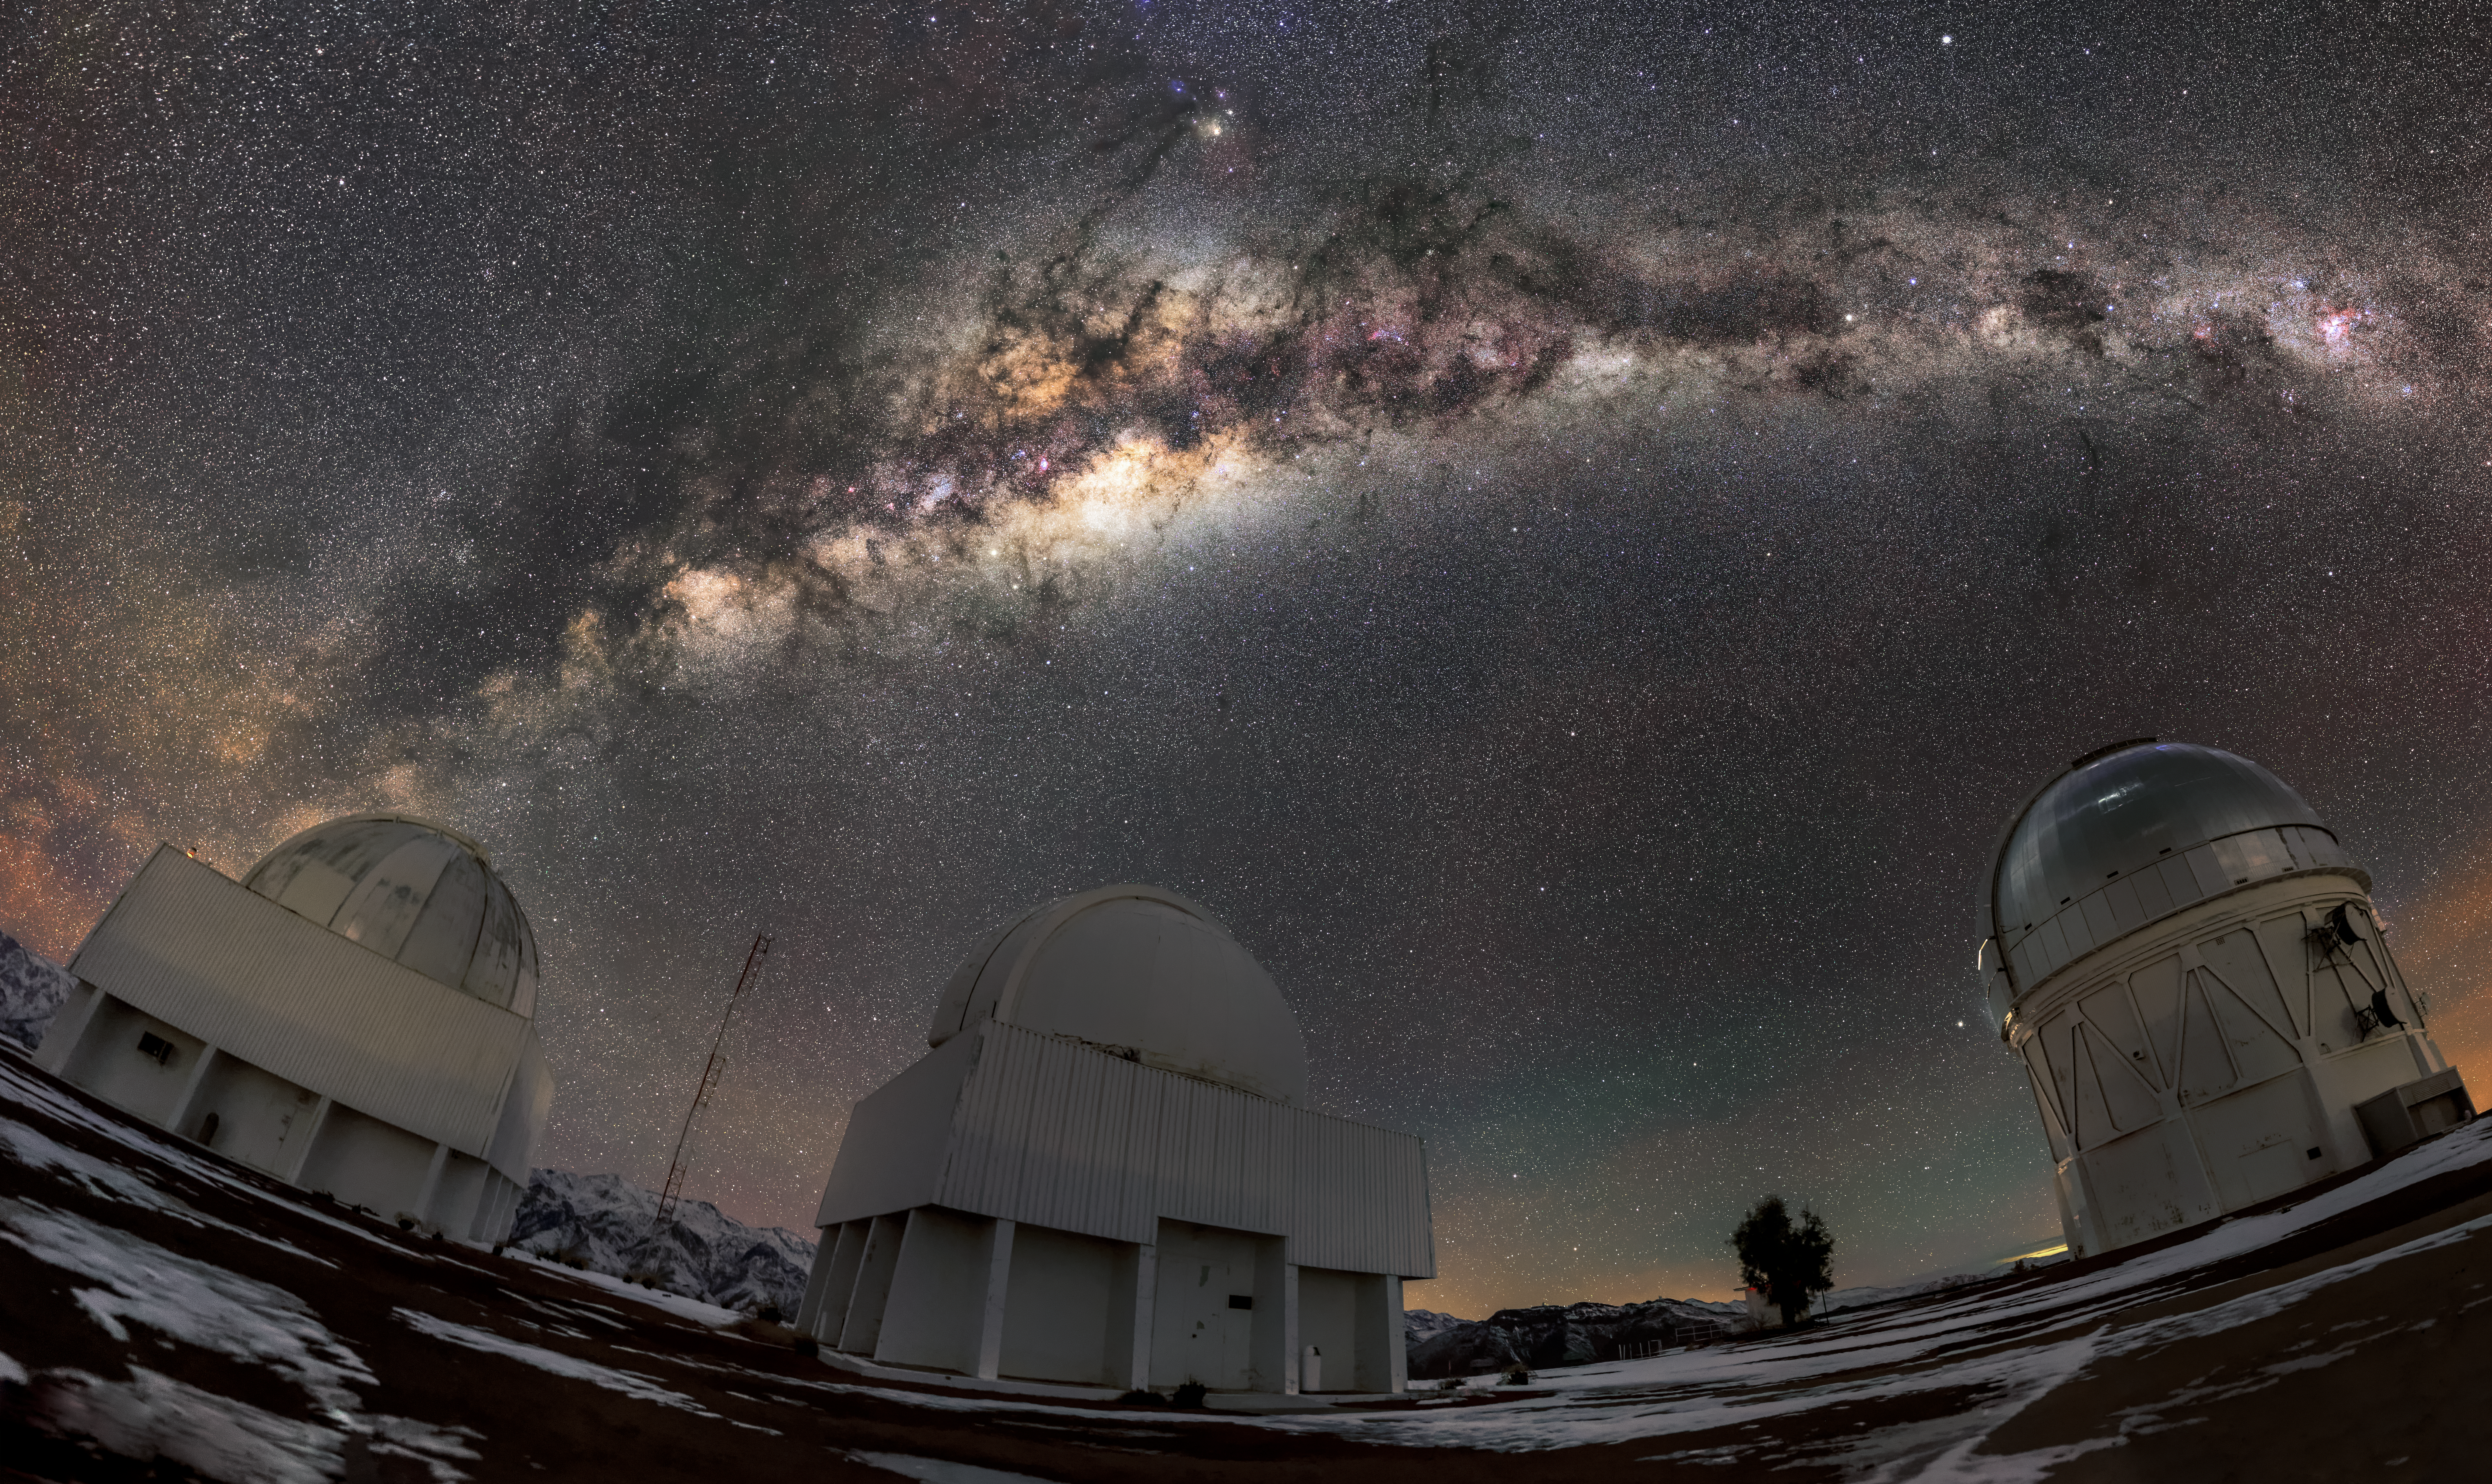

Telescope Trio

The three buildings featured in this image house an important trio of telescopes: the SMARTS 1.0-meter Telescope, the Curtis Schmidt Telescope, and the Víctor M. Blanco 4-meter Telescope (far right). They are situated at the Cerro Tololo Inter-American Observatory, a Program of NSF NOIRLab. Clustered under the extraordinarily vivid sky, this telescope team is poised for action.

The Blanco has actually been active since 1976. It is an optical telescope, which means that it collects light with similar wavelengths to that seen by the human eye. The lens in a human eye only has a diameter of about 1 cm, but the 4-meter primary mirror in the Blanco collects a whopping 160,000 times as much light as the human eye does.

Credit: Guillaume Doyen/CTIO/NOIRLab/NSF/AURA